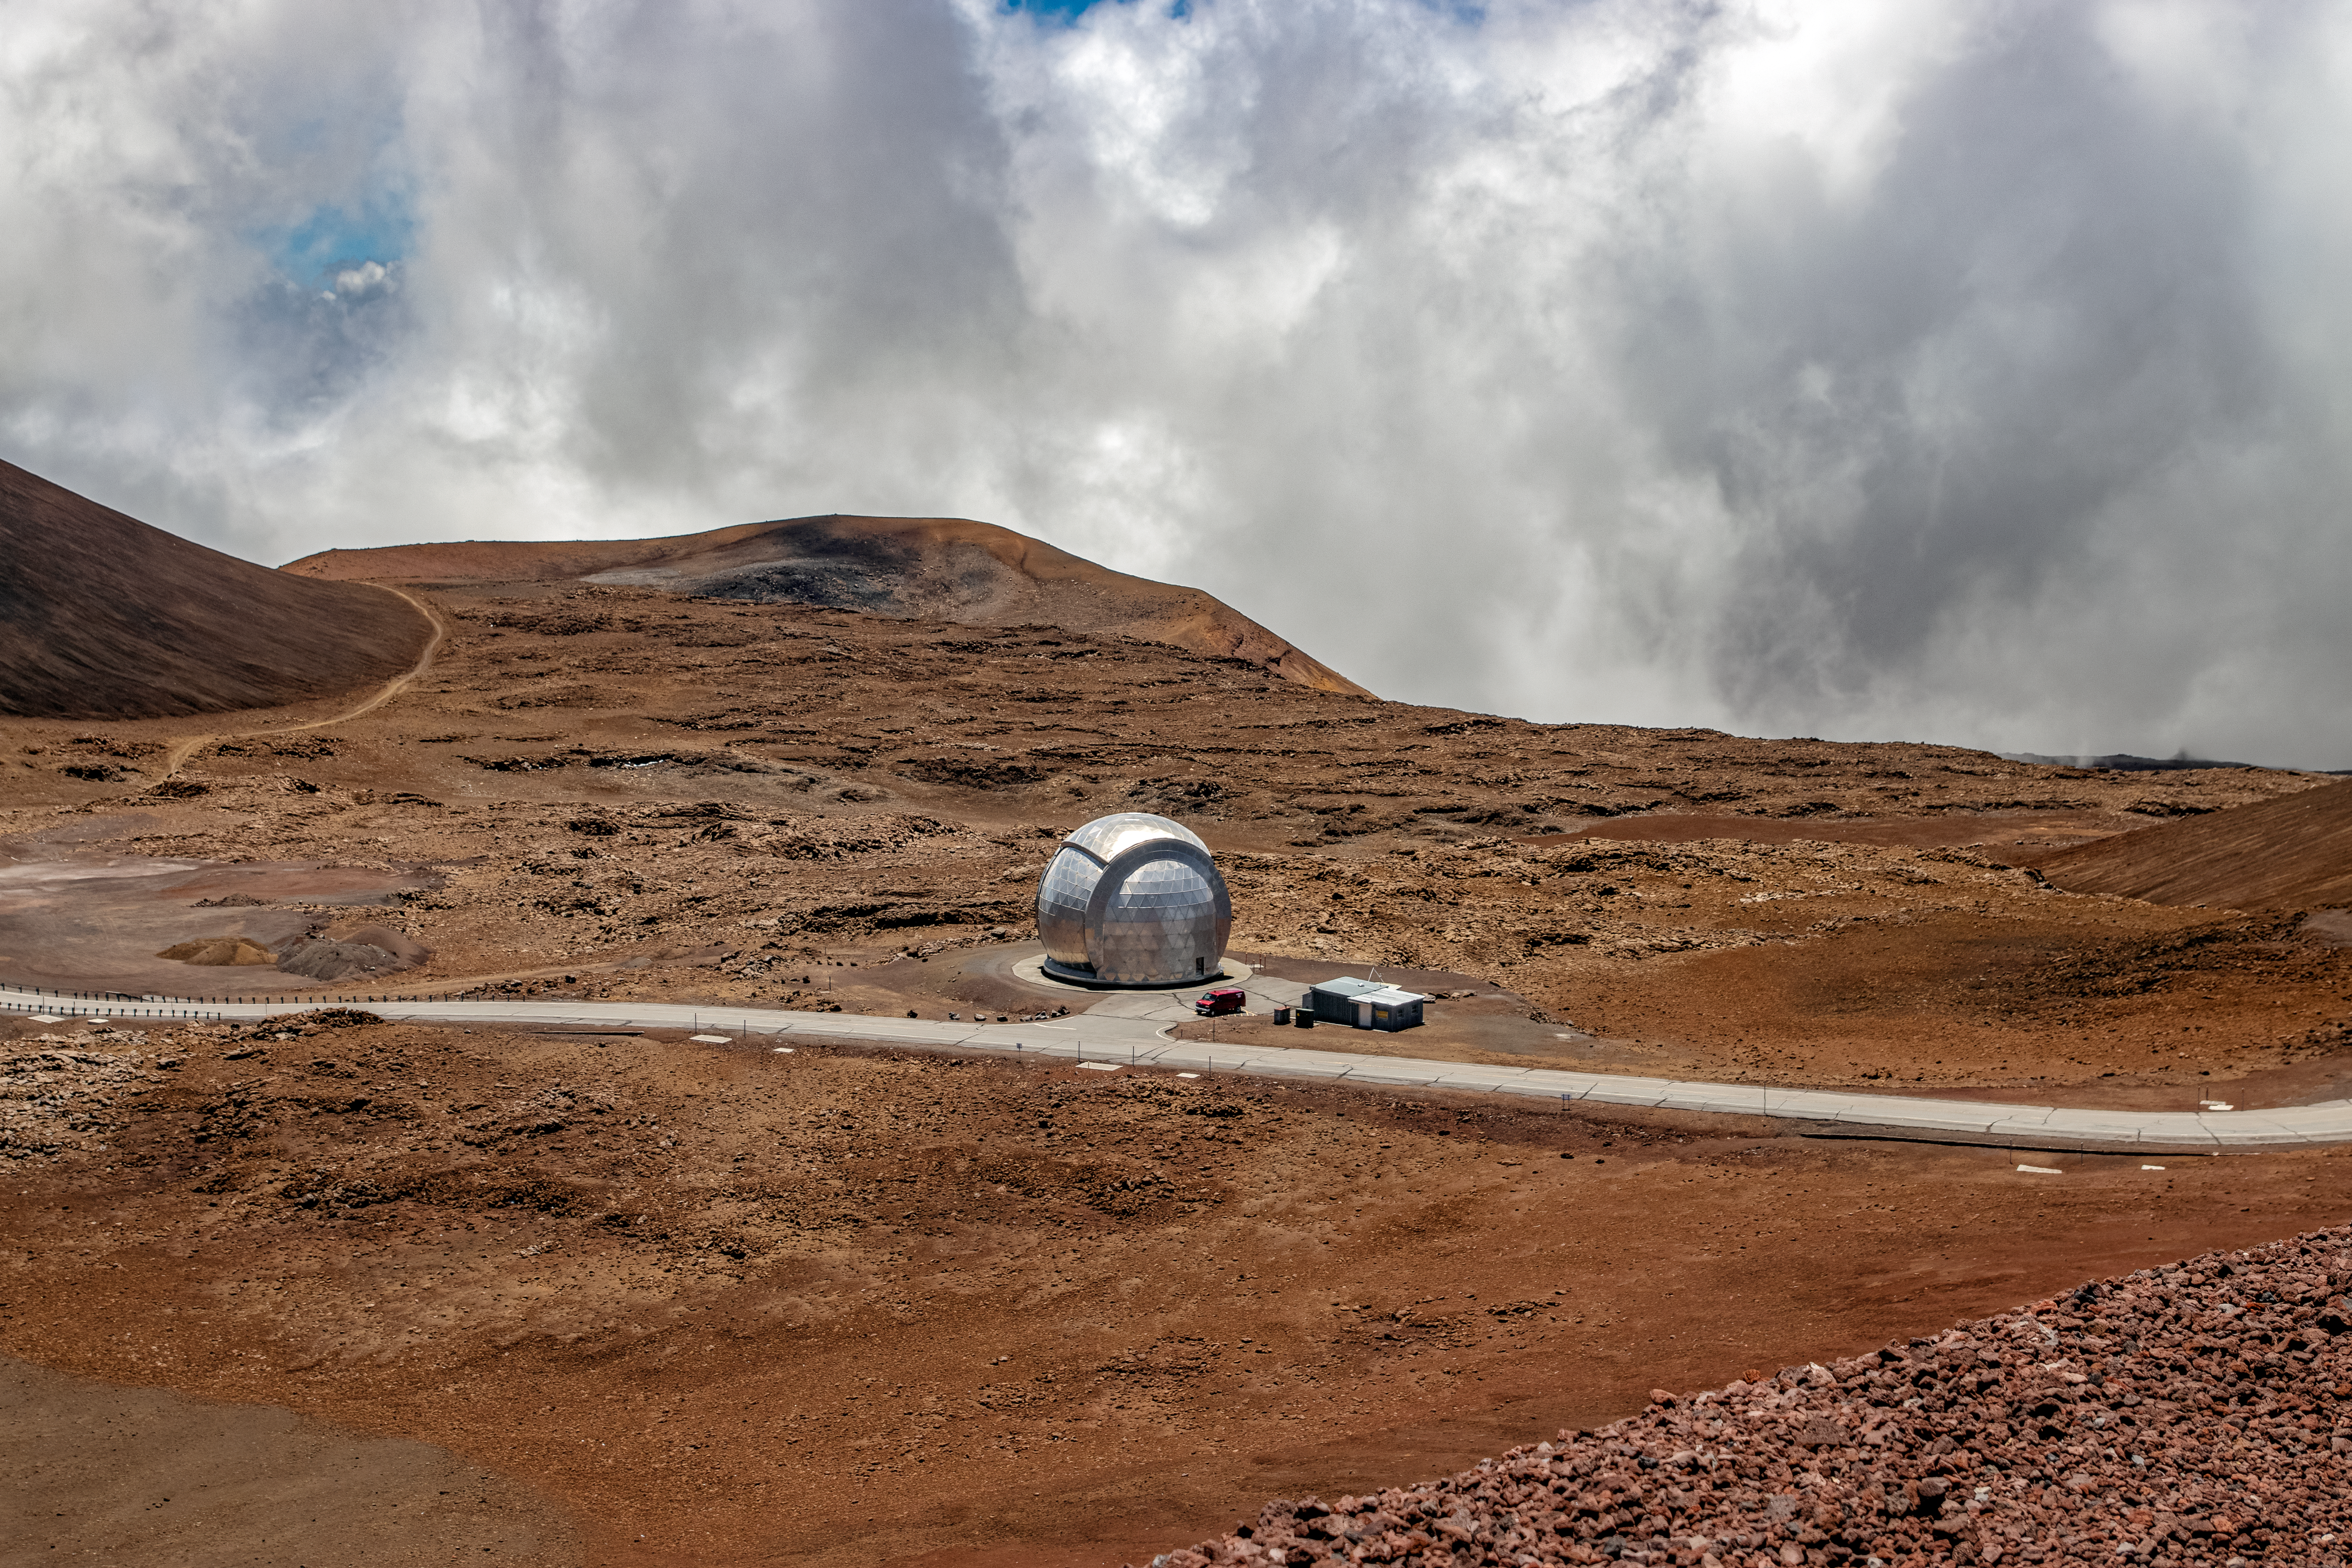

CalTech Submillimeter Observatory

The CalTech Submillimeter Observatory (CSO) located near the summit of Maunakea, Hawaiʻi. In summer 2022, Caltech began the decommissioning of CSO and the removal and restoration of the site is expected to be completed during 2023.

Credit: NOIRLab/NSF/AURA/T. Matsopoulos